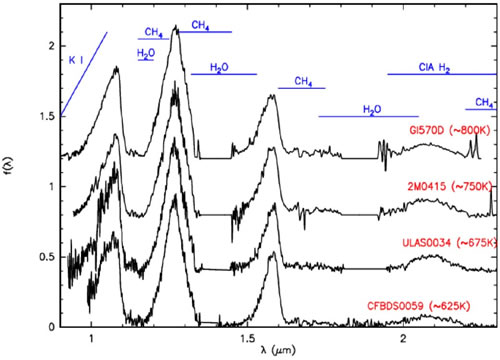

Spectral sequence with the coolest T-dwarfs and the two ammonia-bearing brown dwarfs

Spectral sequence with the coolest T-dwarfs and the two ammonia-bearing brown dwarfs.

Credit: International Gemini Observatory/NOIRLab/NSF/AURA